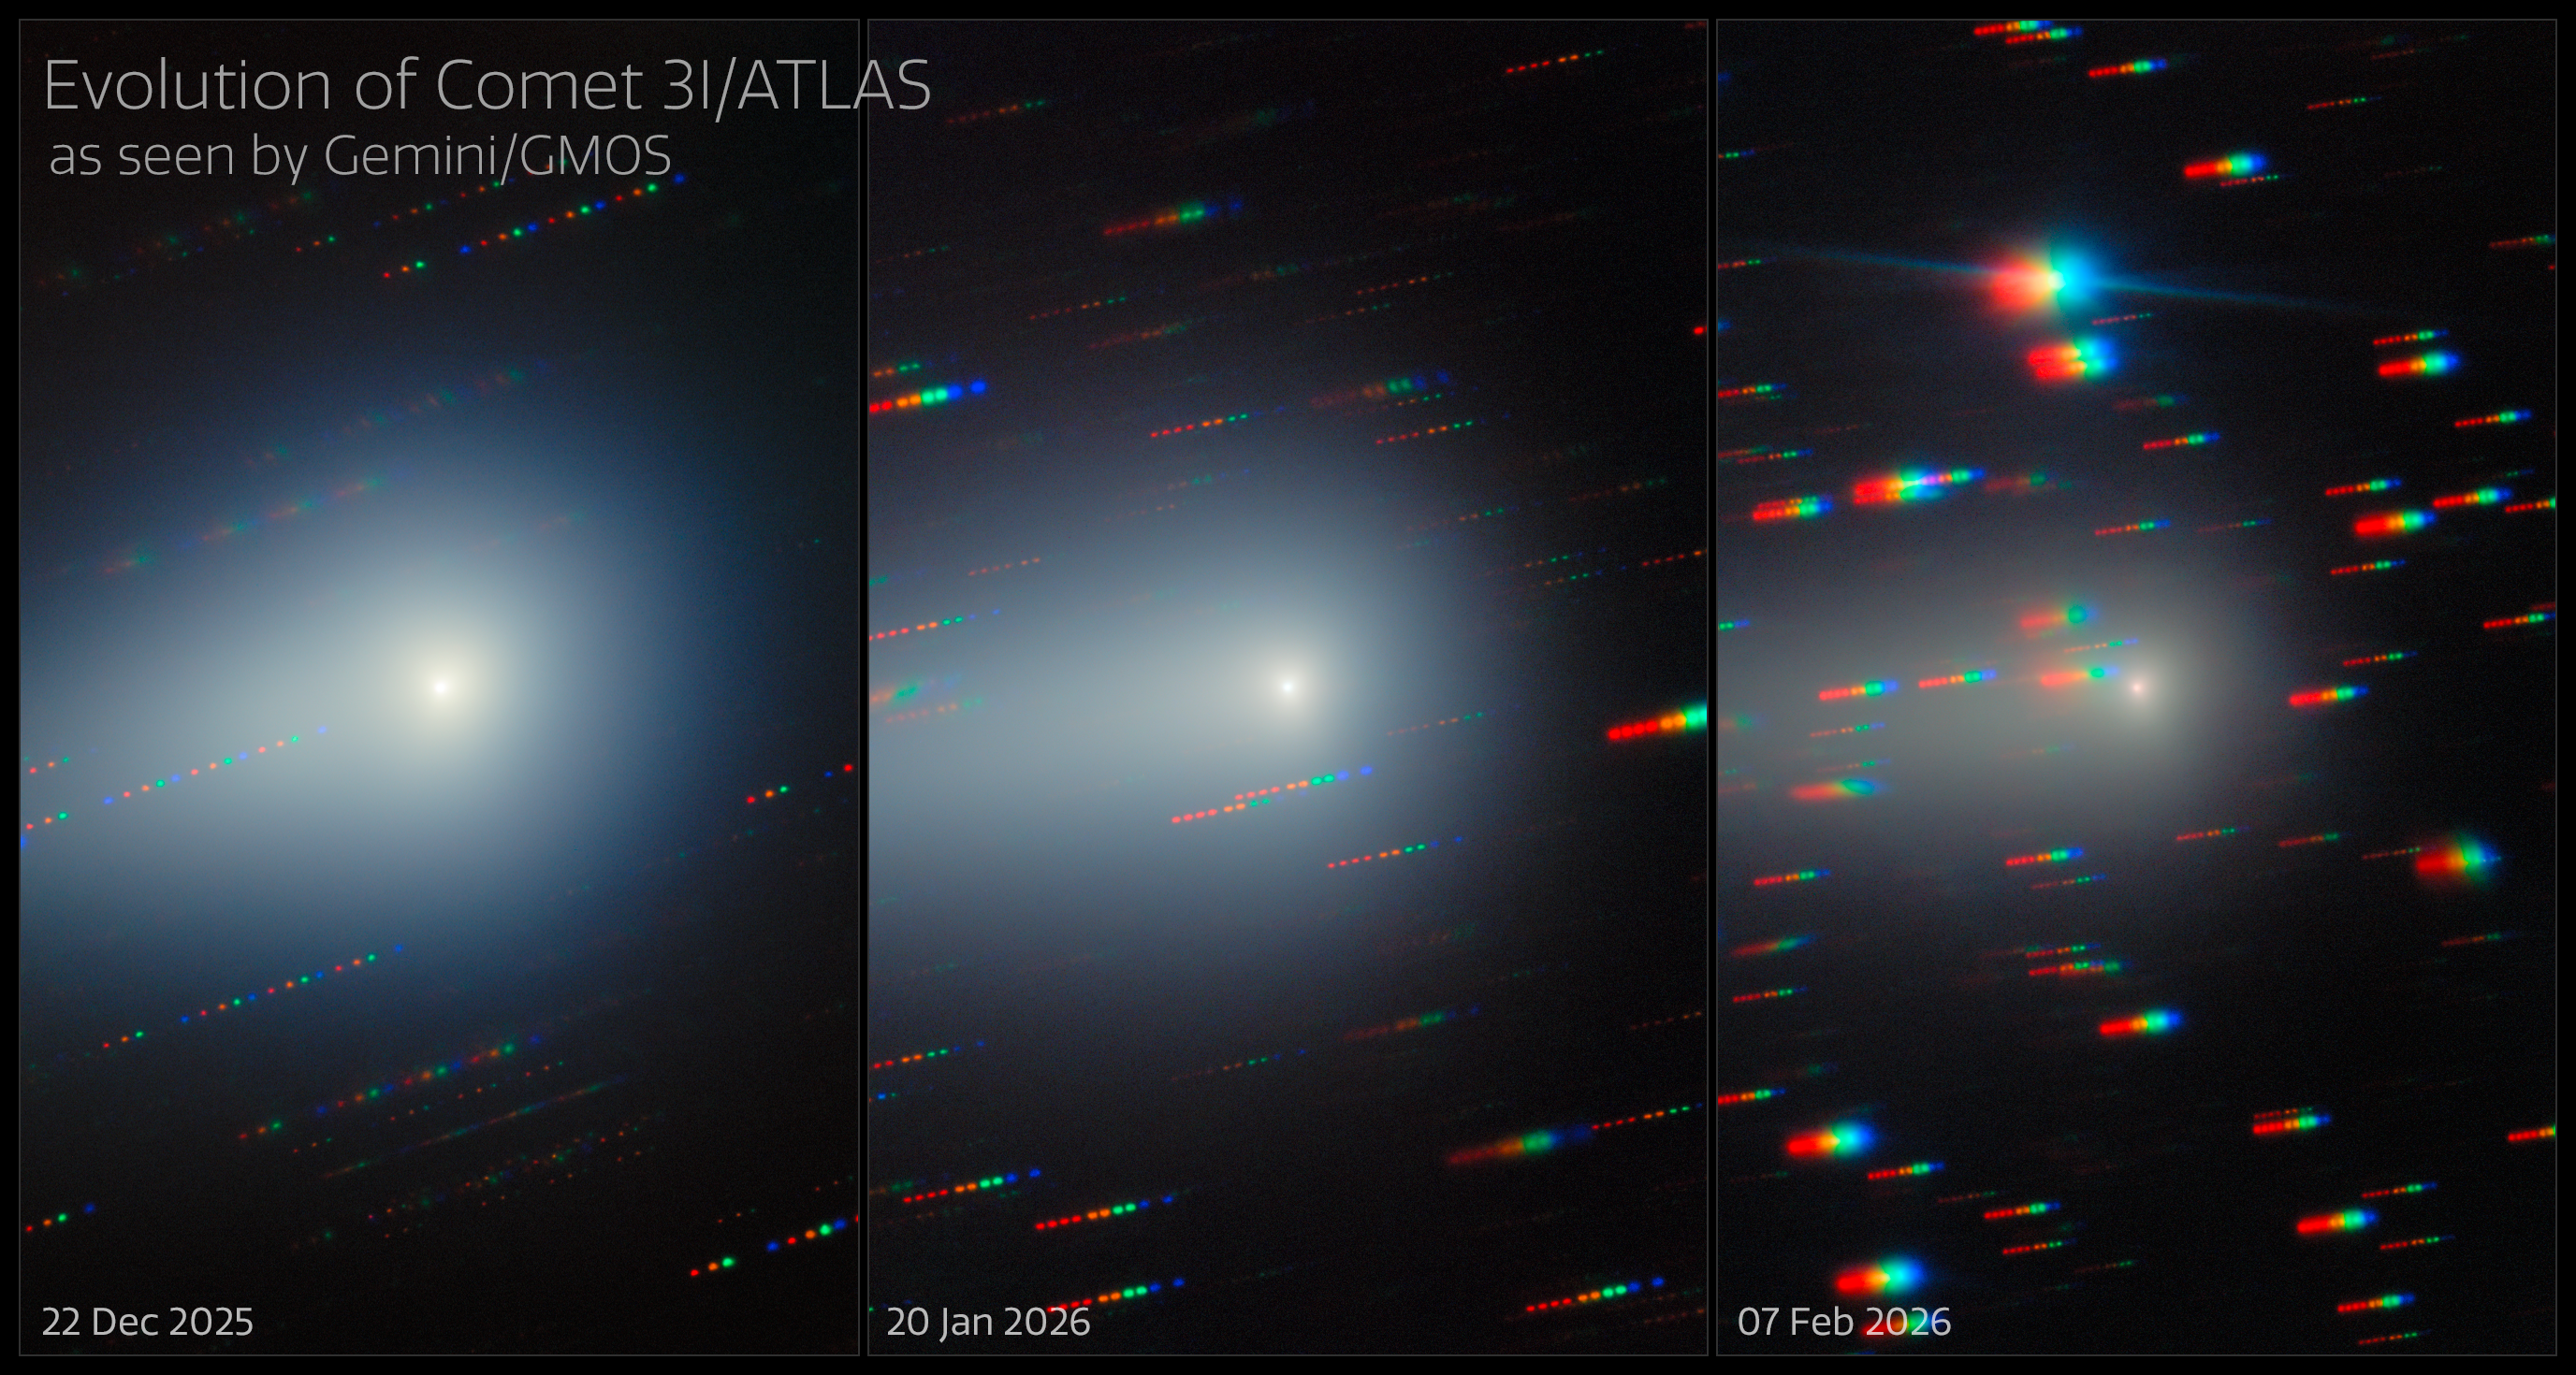

Gemini North Spots the Changing Comet 3I/ATLAS

As the third known interstellar interloper to visit our Solar System, the comet 3I/ATLAS was captured here by Gemini North over a month and a half as it traveled away from Earth, never to return. 3I/ATLAS has been imaged countless times since its discovery in July 2025. Gemini North is one half of the International Gemini Observatory, funded in part by the U.S. National Science Foundation (NSF) and operated by NSF NOIRLab.

In these images, 3I/ATLAS appears to change color from greenish to light reddish (you can also compare with the Gemini image from 26 November 2025). The comet’s dust tail consists of large, micron-scale dust particles and carbon-chain gases (sequences of carbon atoms linked together by strong bonds). Compared to the previous observations, the dust tail has grown from 2.3 to 2.5 arcminutes. The dust tail is more than 250,000 km (150,000 miles) long. It now has a thinner form compared to its teardrop appearance in earlier images. This indicates that radiation pressure from the Sun was moving the micron-scale dust farther from the comet. Insights from long-term observations allow us to learn about the origin and characteristics of these objects from beyond the boundary of the Solar System.

Bryce Bolin, research scientist at Eureka Scientific, has observed 3I/ATLAS with Gemini North several times. His visible and infrared imaging and spectroscopy coverage of 3I/ATLAS previously spanned from late Summer to October 2025, before 3I/ATLAS reached perihelion. Bolin and his team continued to observe 3I/ATLAS through the northern spring of 2026.

Bolin presented his team’s newest analysis of comet 3I/ATLAS during a press conference at the 248th meeting of the American Astronomical Society (AAS) in Pasadena, California. You can read more about the observations in Astronomer’s Telegram #17841.

The individual images are here: 22 December 2025, 20 January 2026, 7 February 2026, and the composite without annotations.

Credit: International Gemini Observatory/NOIRLab/NSF/AURA/B. BolinImage Processing: J. Miller & M. Rodriguez (International Gemini Observatory/NSF NOIRLab), T.A. Rector (University of Alaska Anchorage/NSF NOIRLab), M. Zamani (NSF NOIRLab) Acknowledgments: PI: Bryce Bolin (Eureka Scientific)